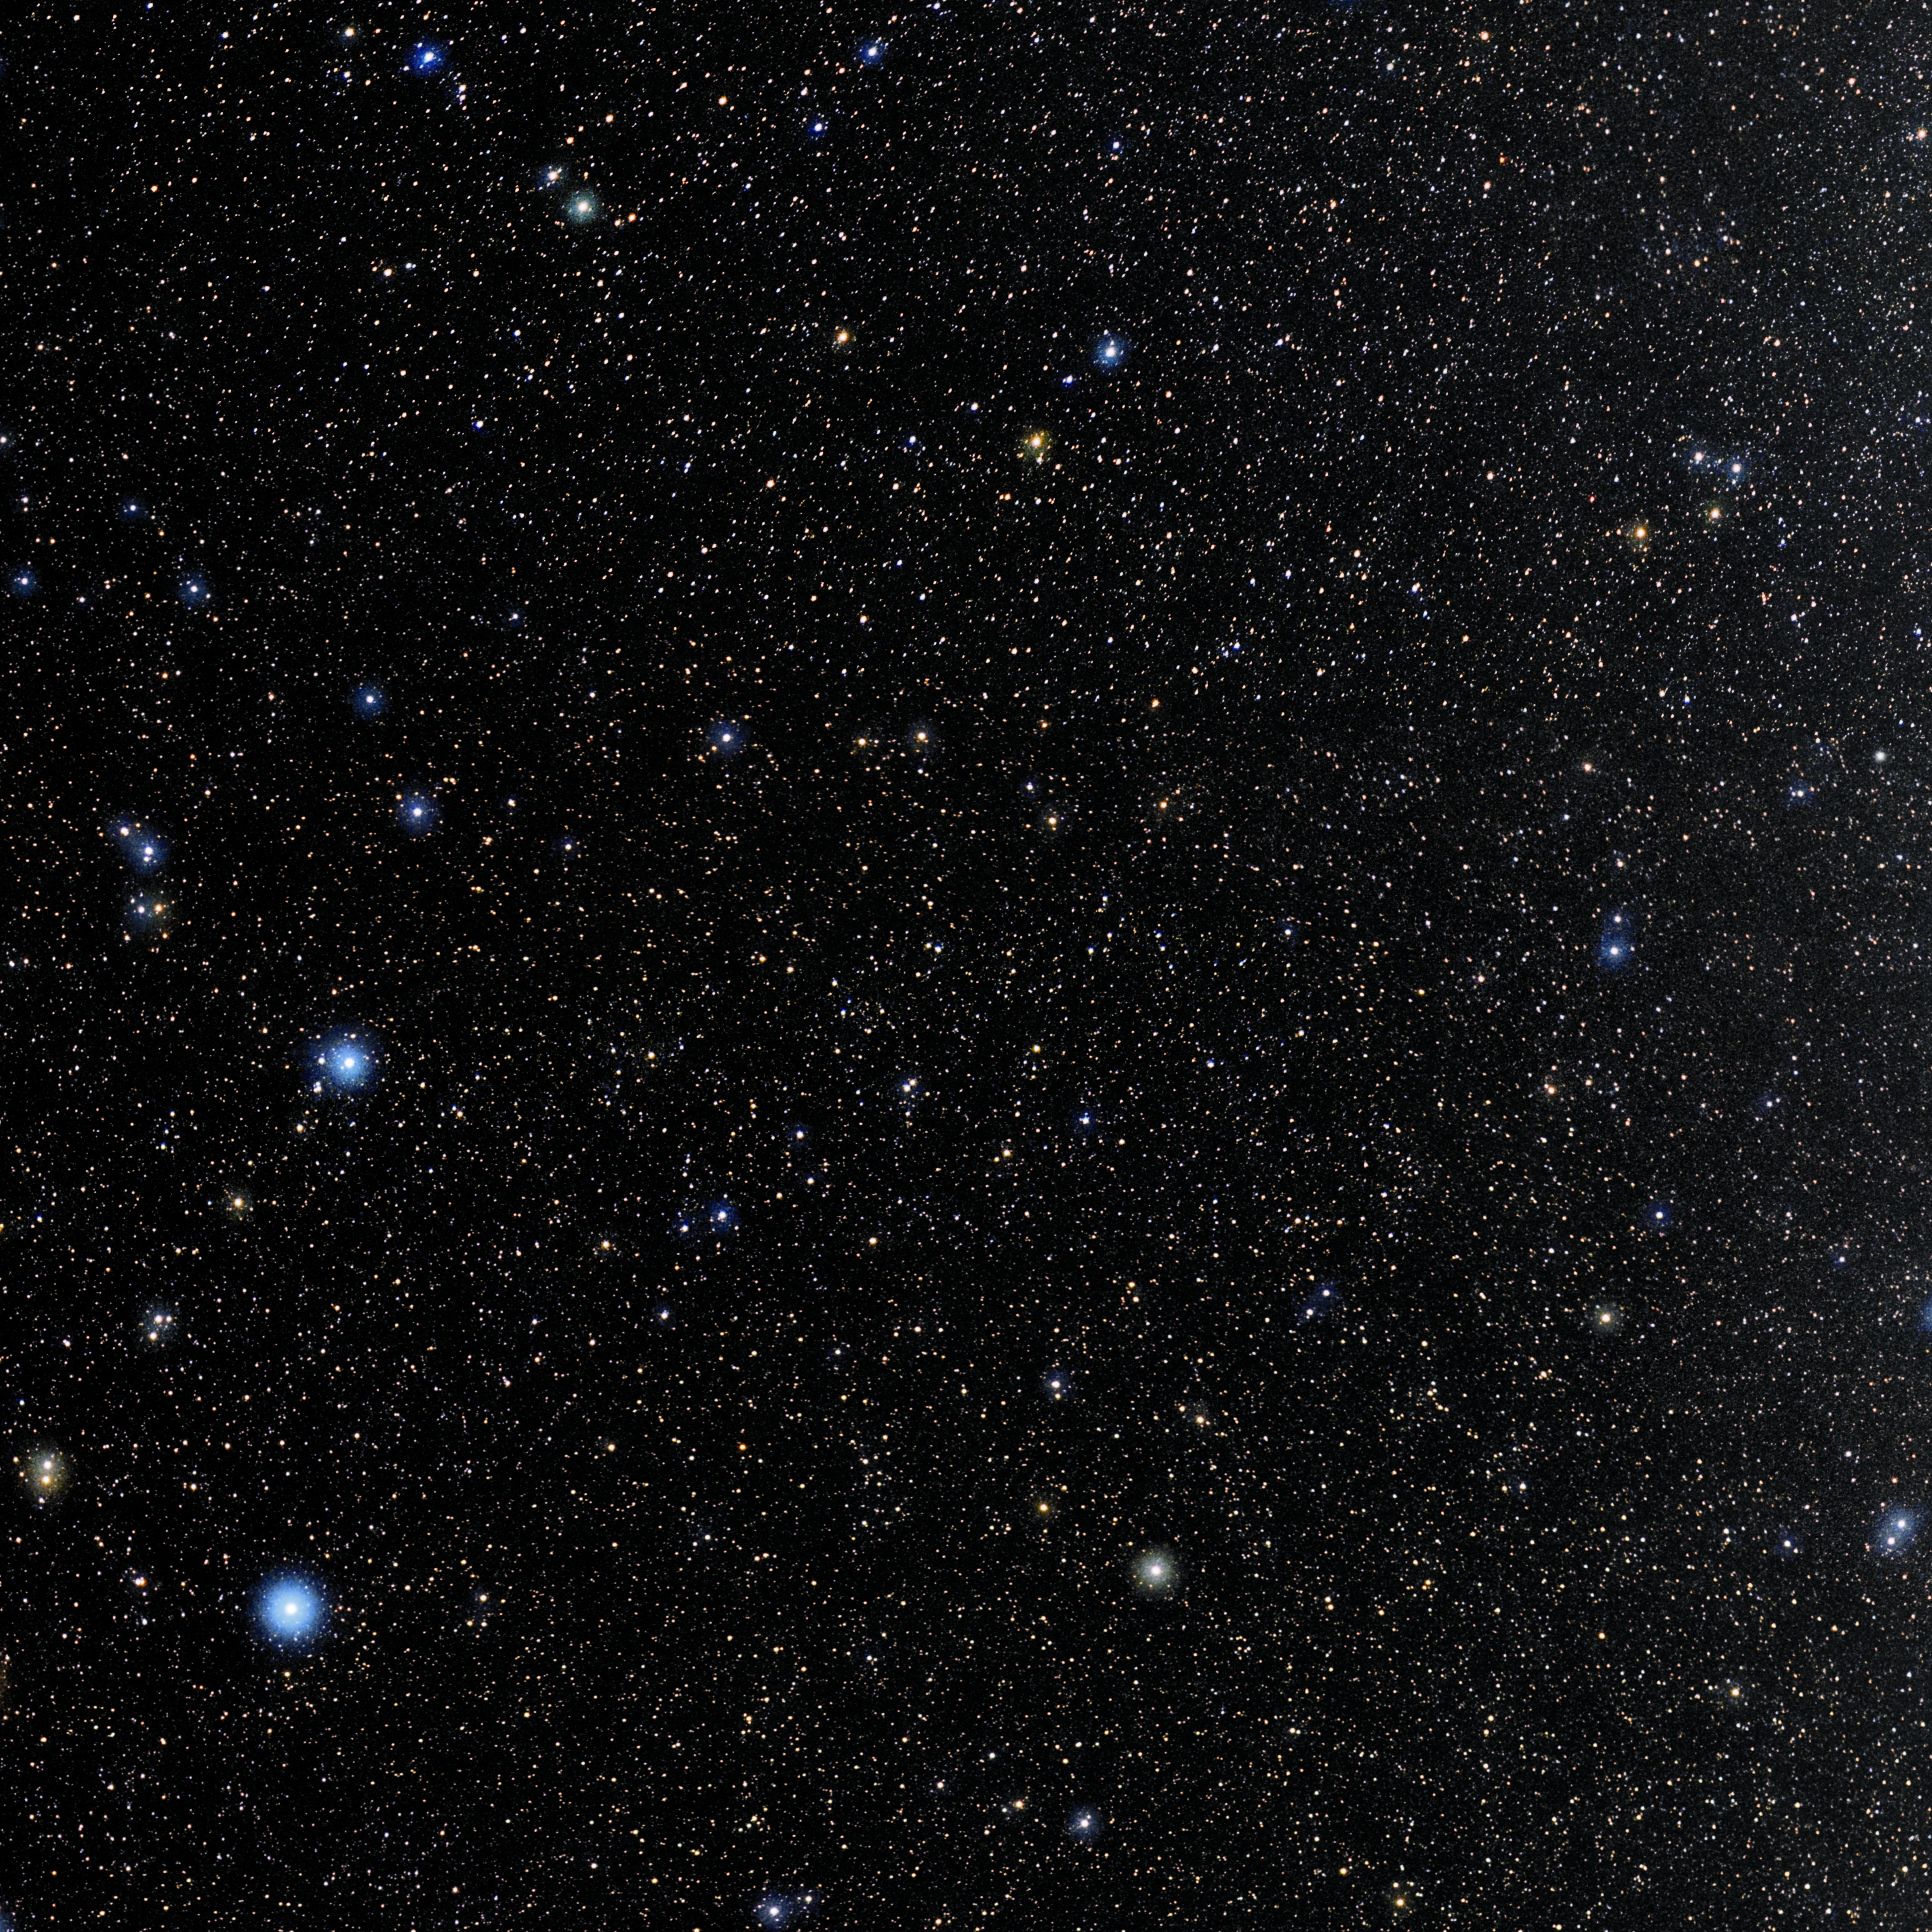

Microscopium

Photo of the constellation Microscopium produced by NOIRLab in collaboration with Eckhard Slawik, a German astrophotographer. Here is the annotated version.

Credit: E. Slawik/NOIRLab/NSF/AURA/M. Zamani